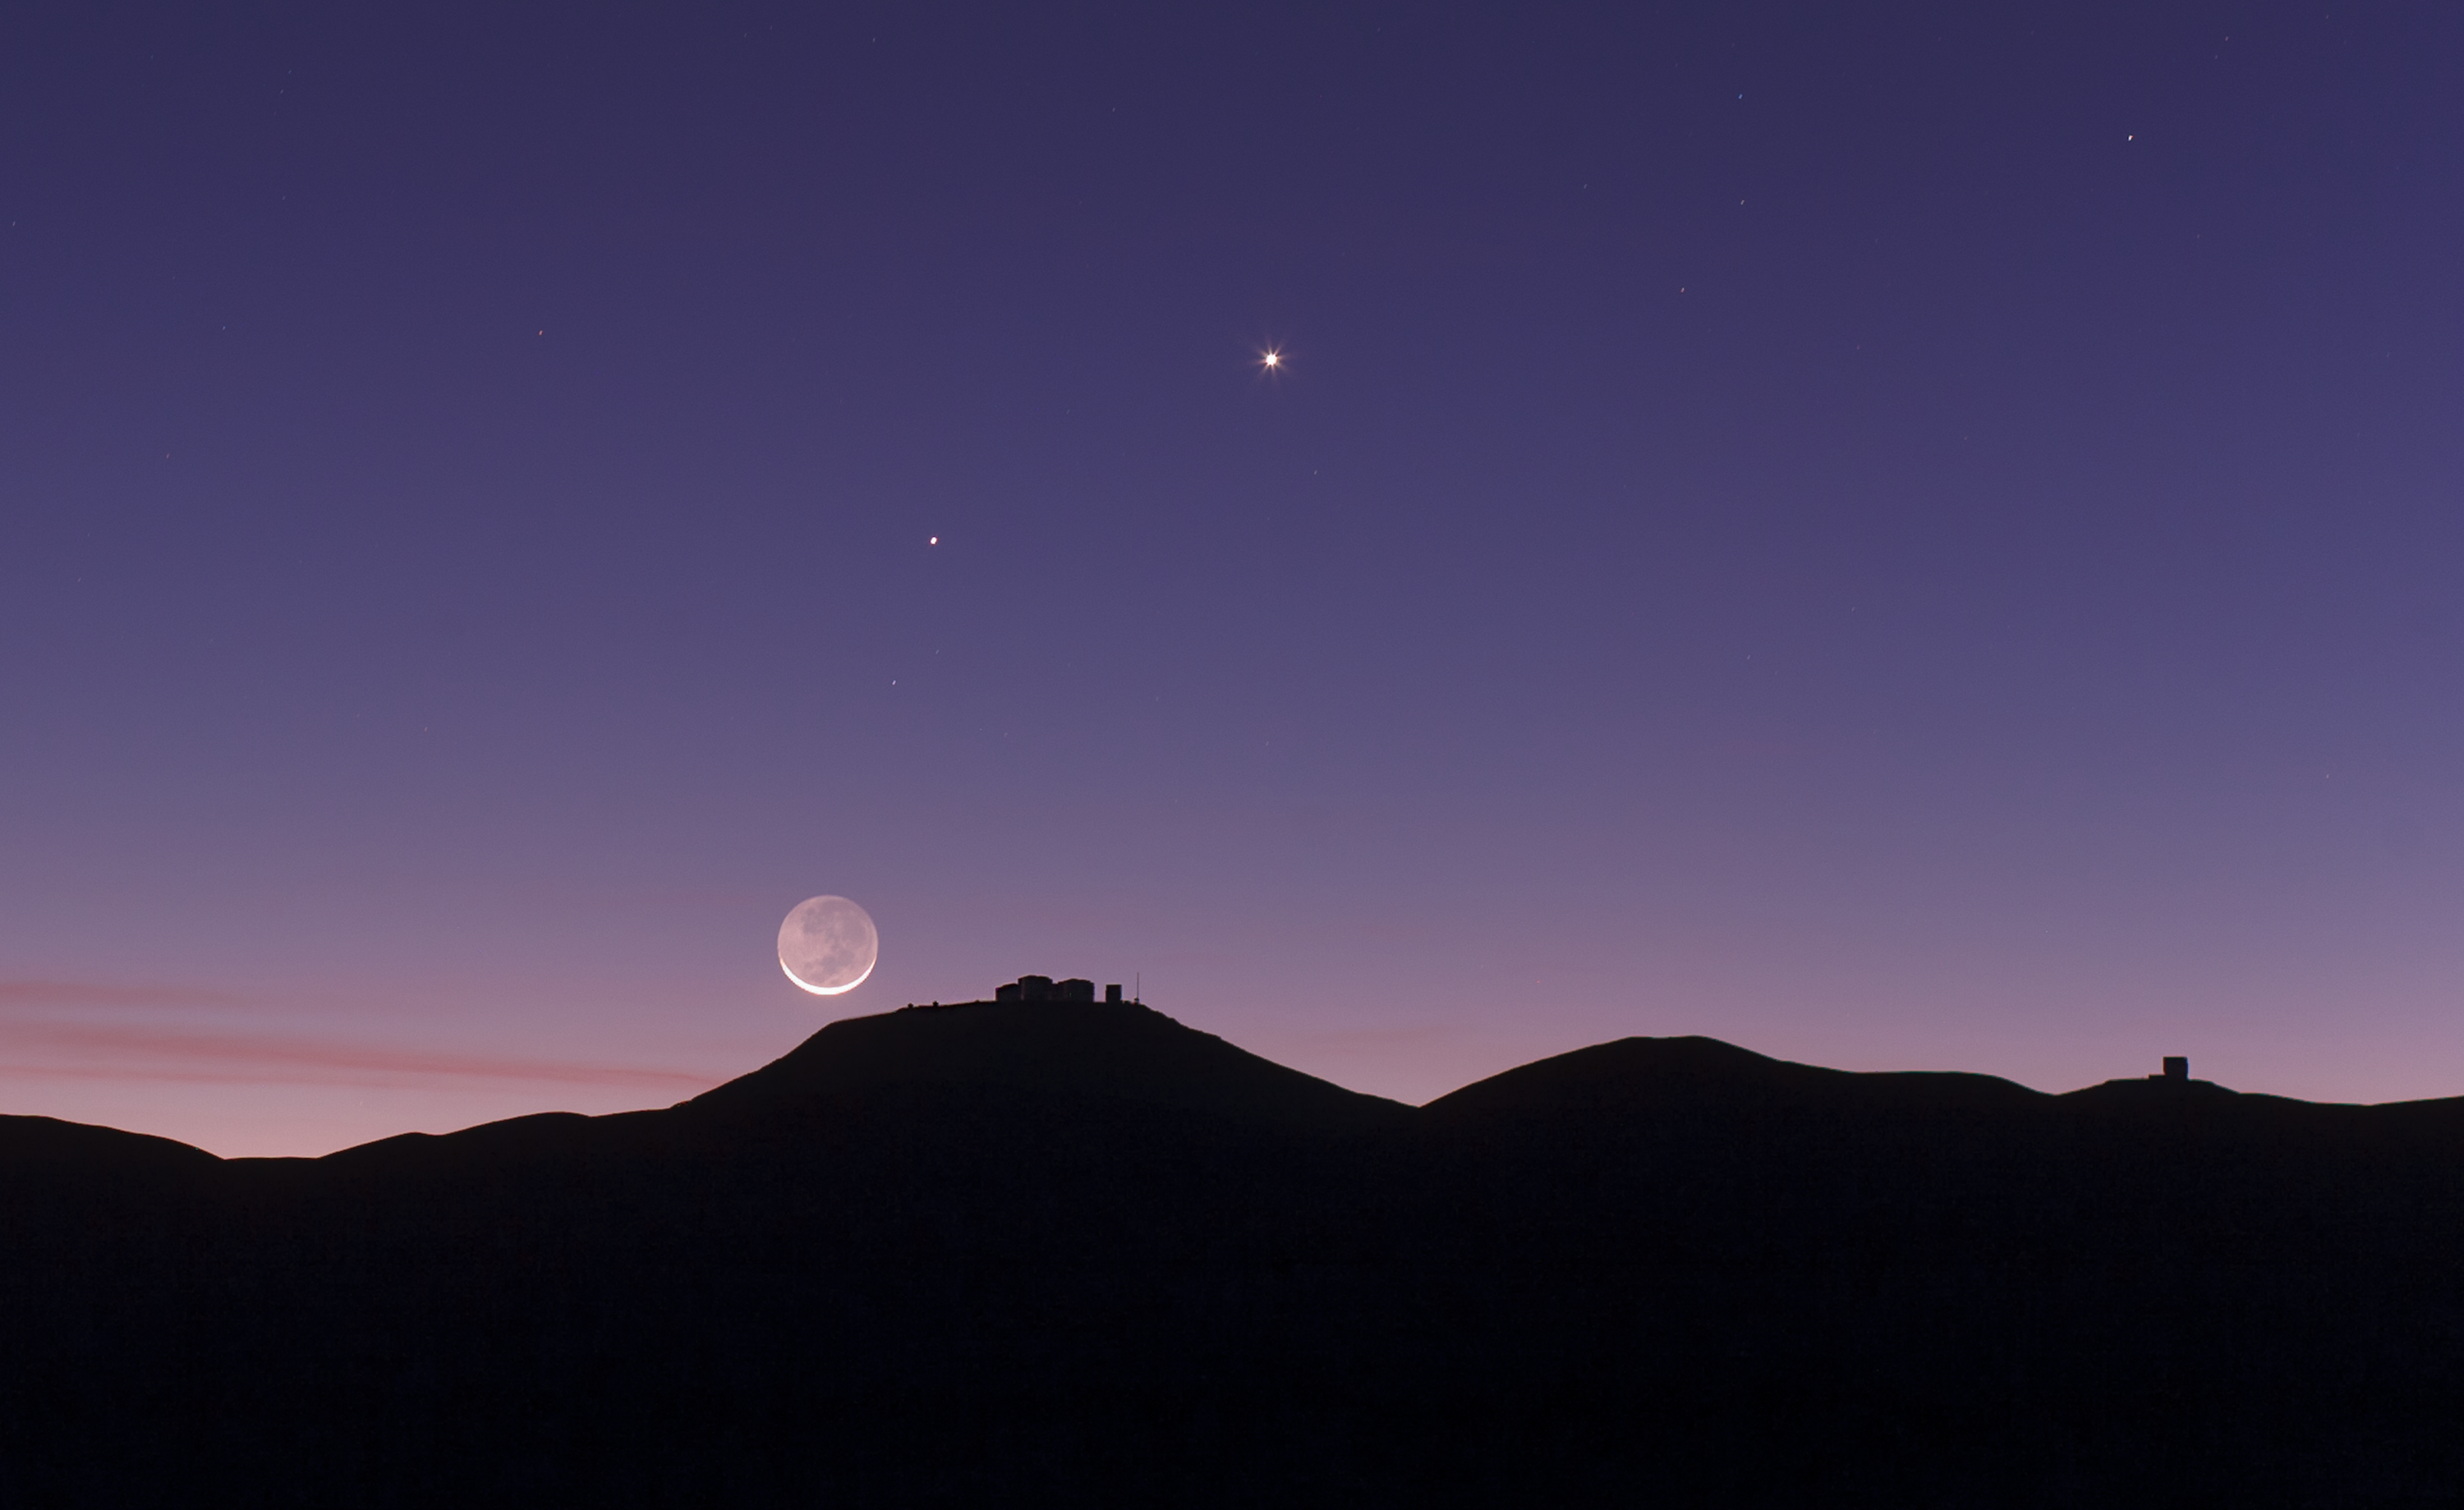

The crescent Moon and earthshine over ESO's Paranal Observatory

This view shows the thin crescent Moon setting over ESO’s Paranal Observatory in Chile. As well as the bright crescent the rest of the disc of the Moon can be faintly seen. This phenomenon is called earthshine. It is due to sunlight reflecting off the Earth and illuminating the lunar surface. By observing earthshine astronomers can study the properties of light reflected from Earth as if it were an exoplanet and search for signs of life.

This picture was taken on 27 October 2011 and also records the planets Mercury and Venus.

Credit: ESO/B. Tafreshi (twanight.org)